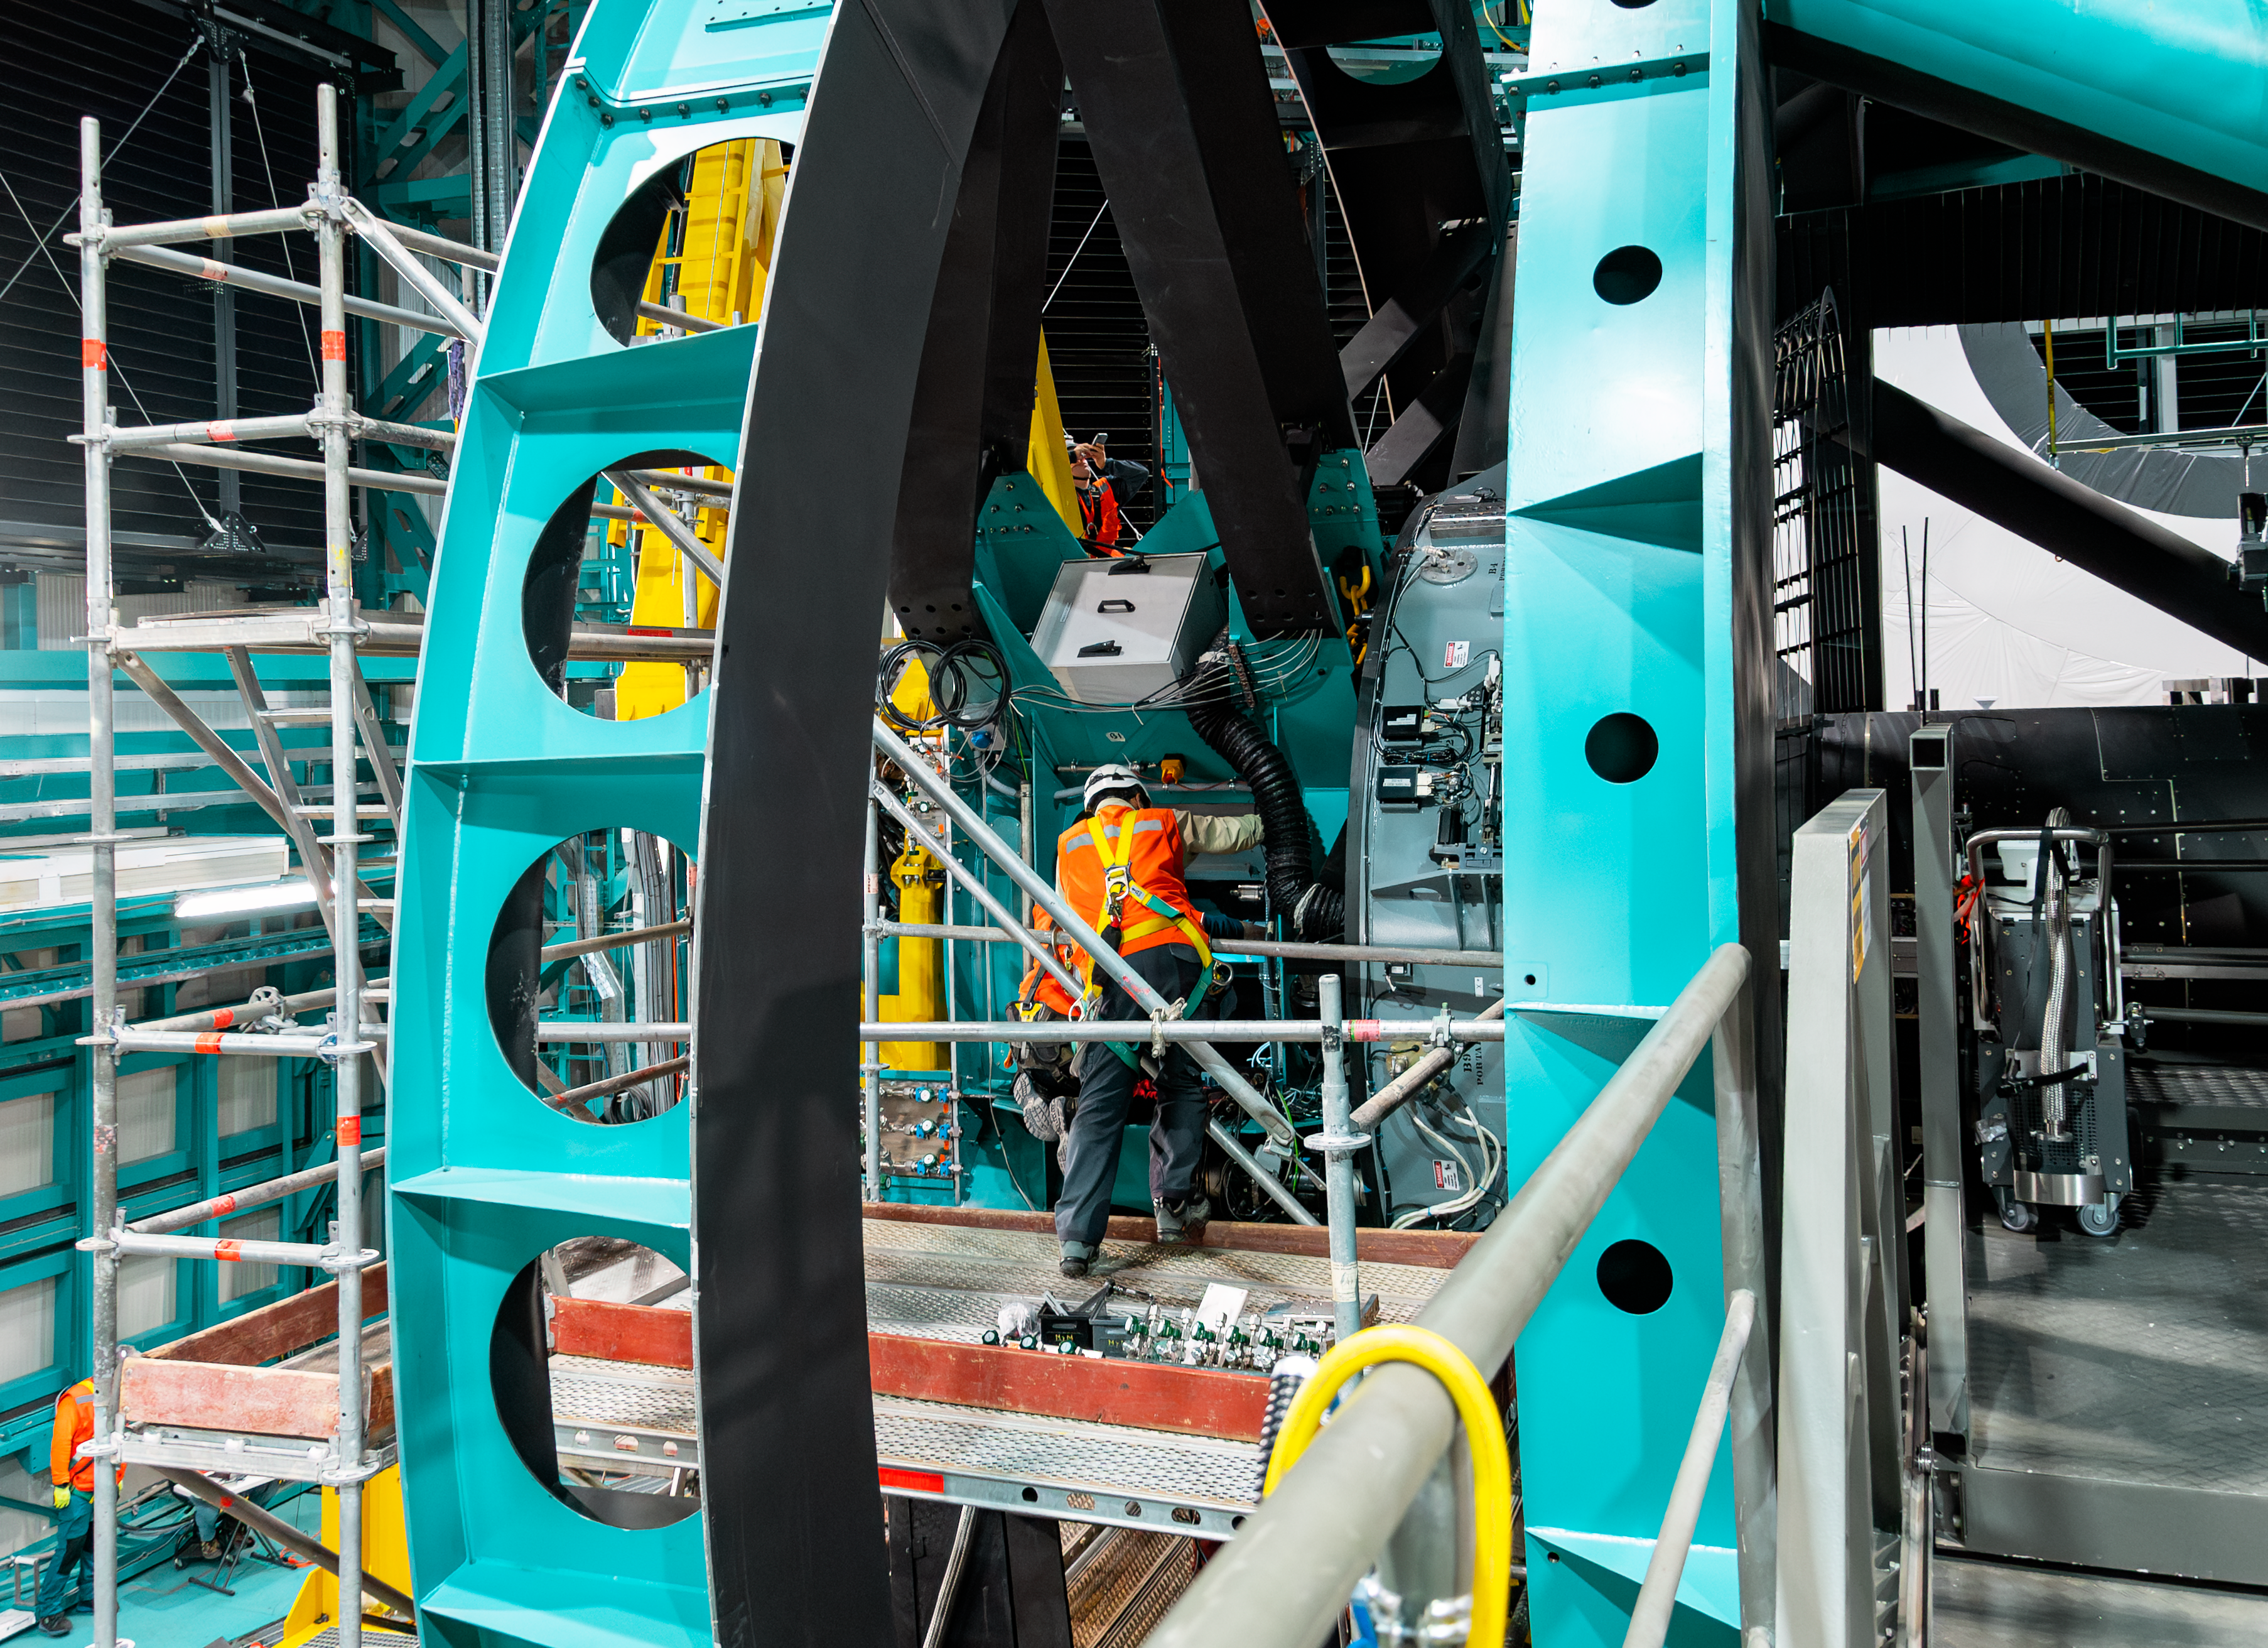

Rubin Camera Installation

The LSST Camera was installed on NSF-DOE Vera C. Rubin Observatory in March 2025.

Credit: RubinObs/NOIRLab/SLAC/NSF/DOE/AURA/B. Quint